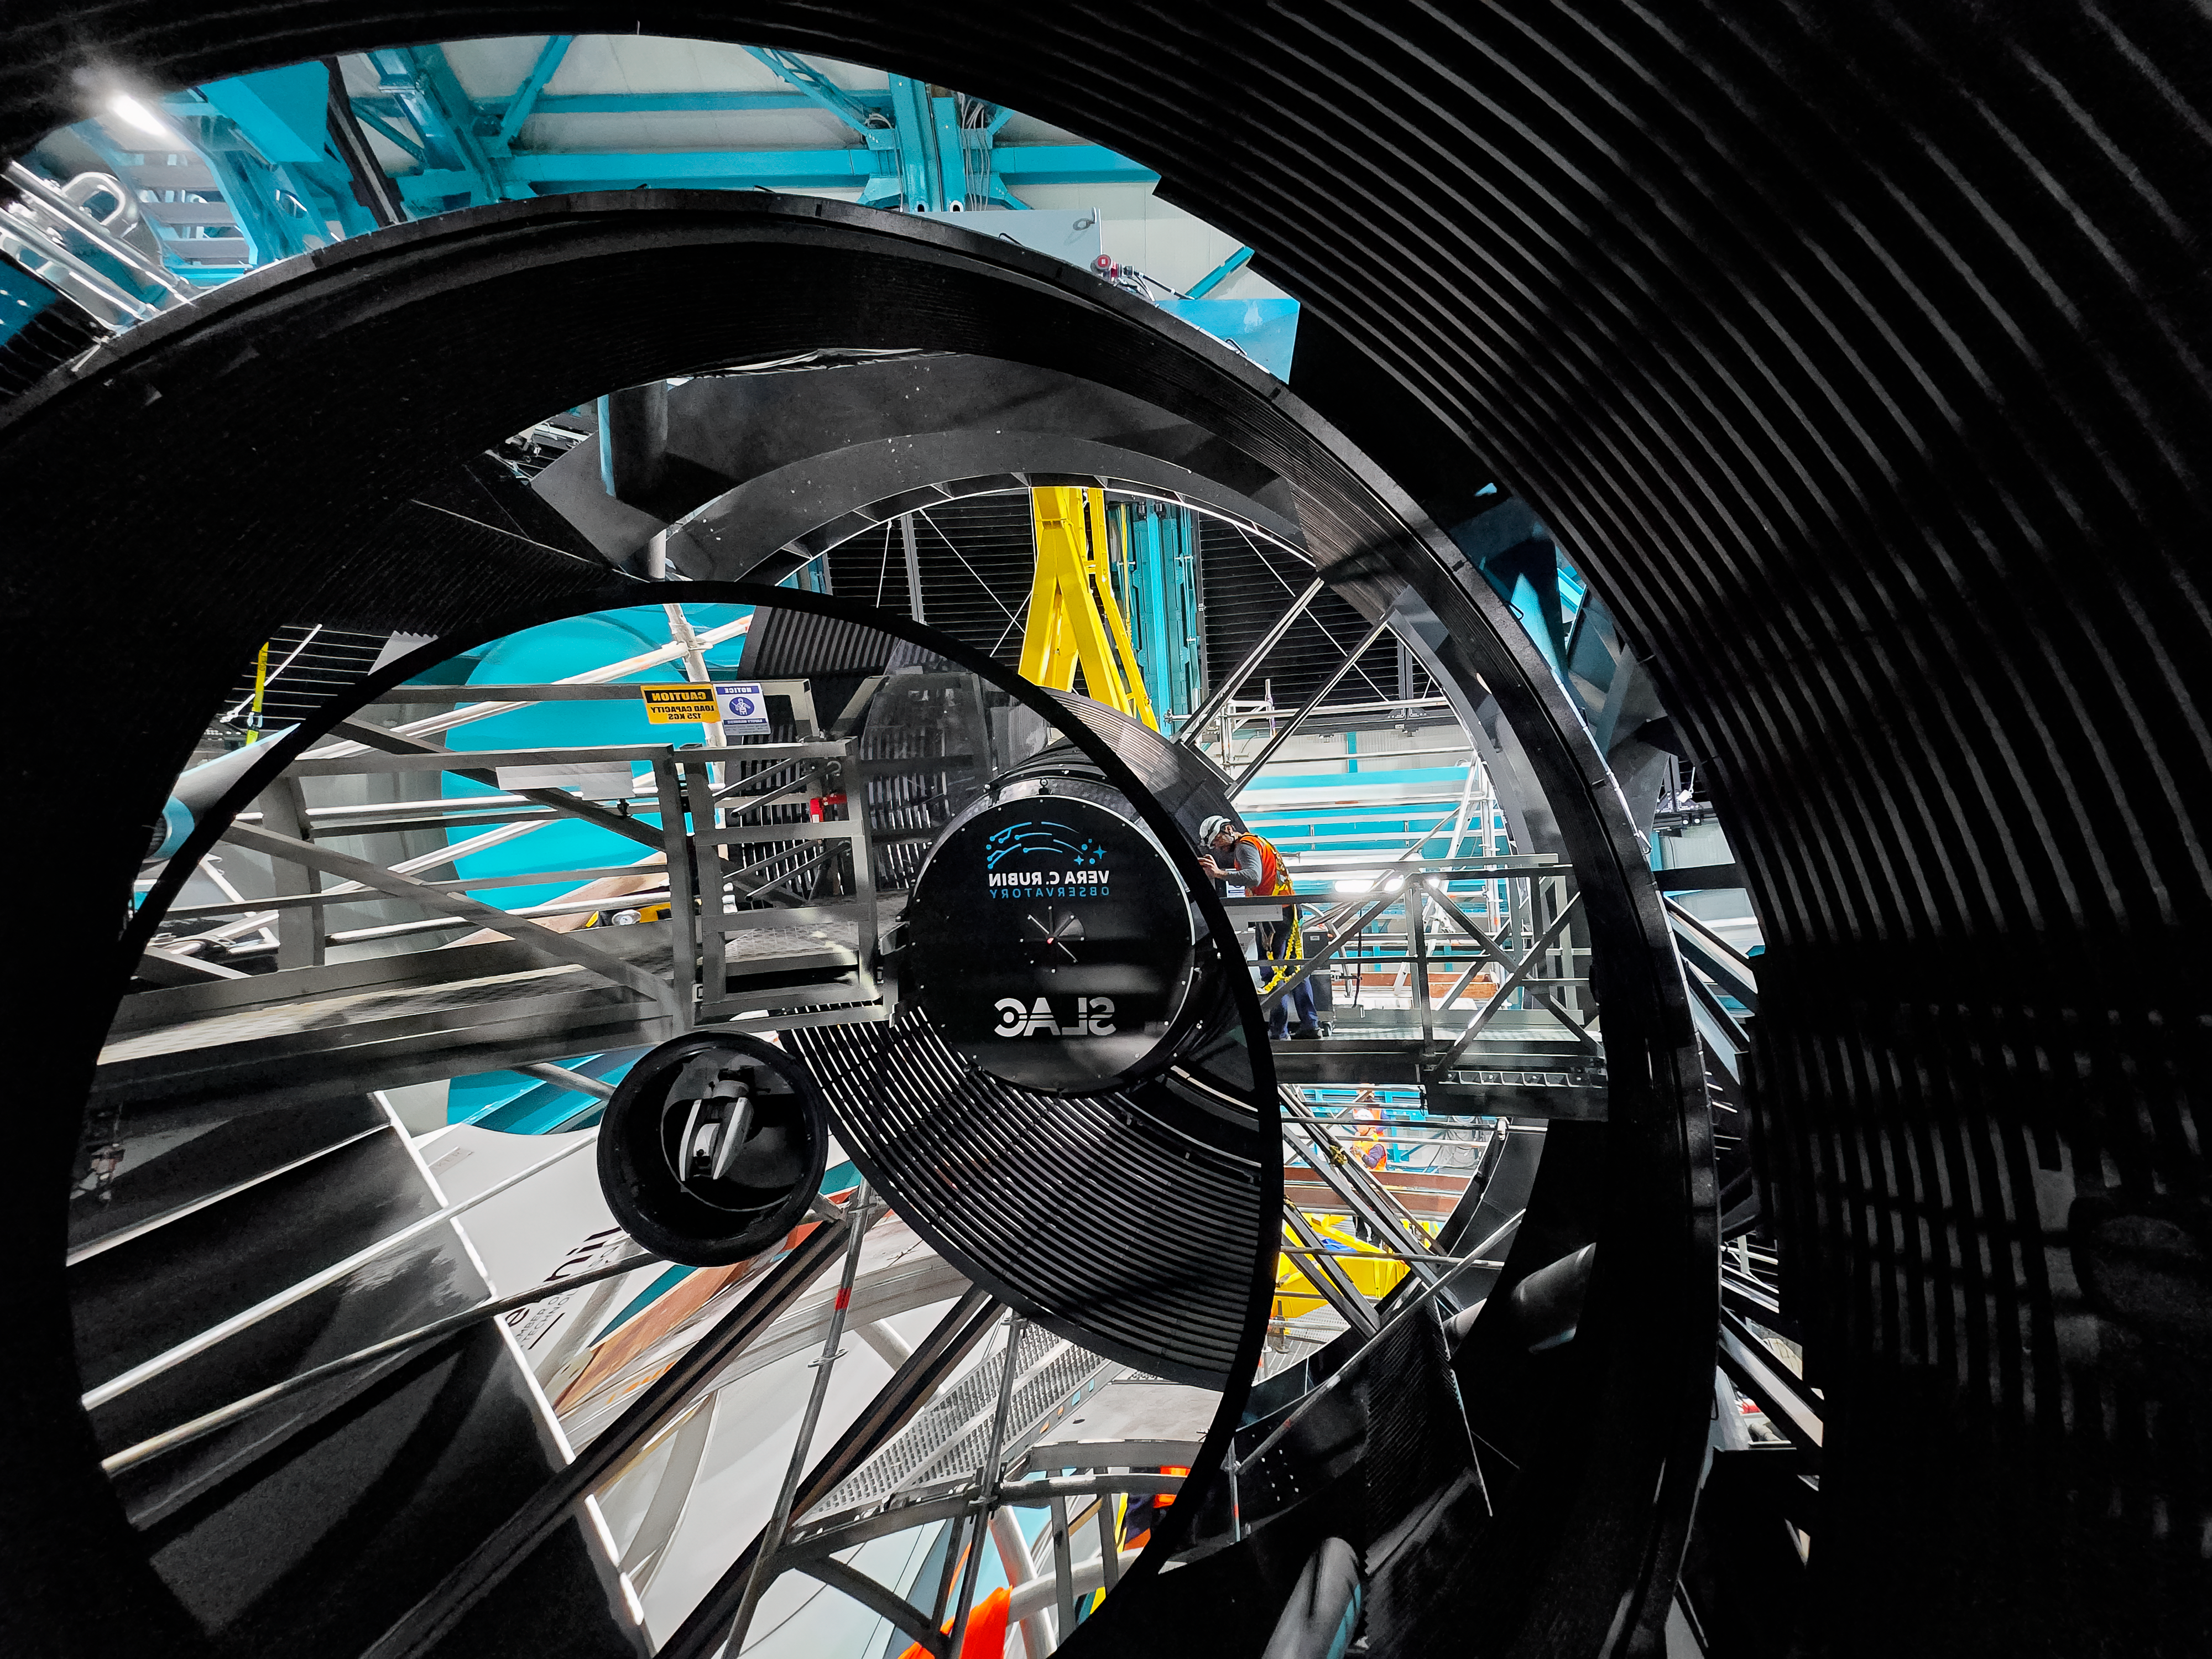

LSST Camera Installation

The NSF–DOE Vera C. Rubin Observatory team installing the LSST Camera on the Simonyi Survey Telescope in March 2025.

Credit: RubinObs/NOIRLab/SLAC/NSF/DOE/AURA/B. Quint